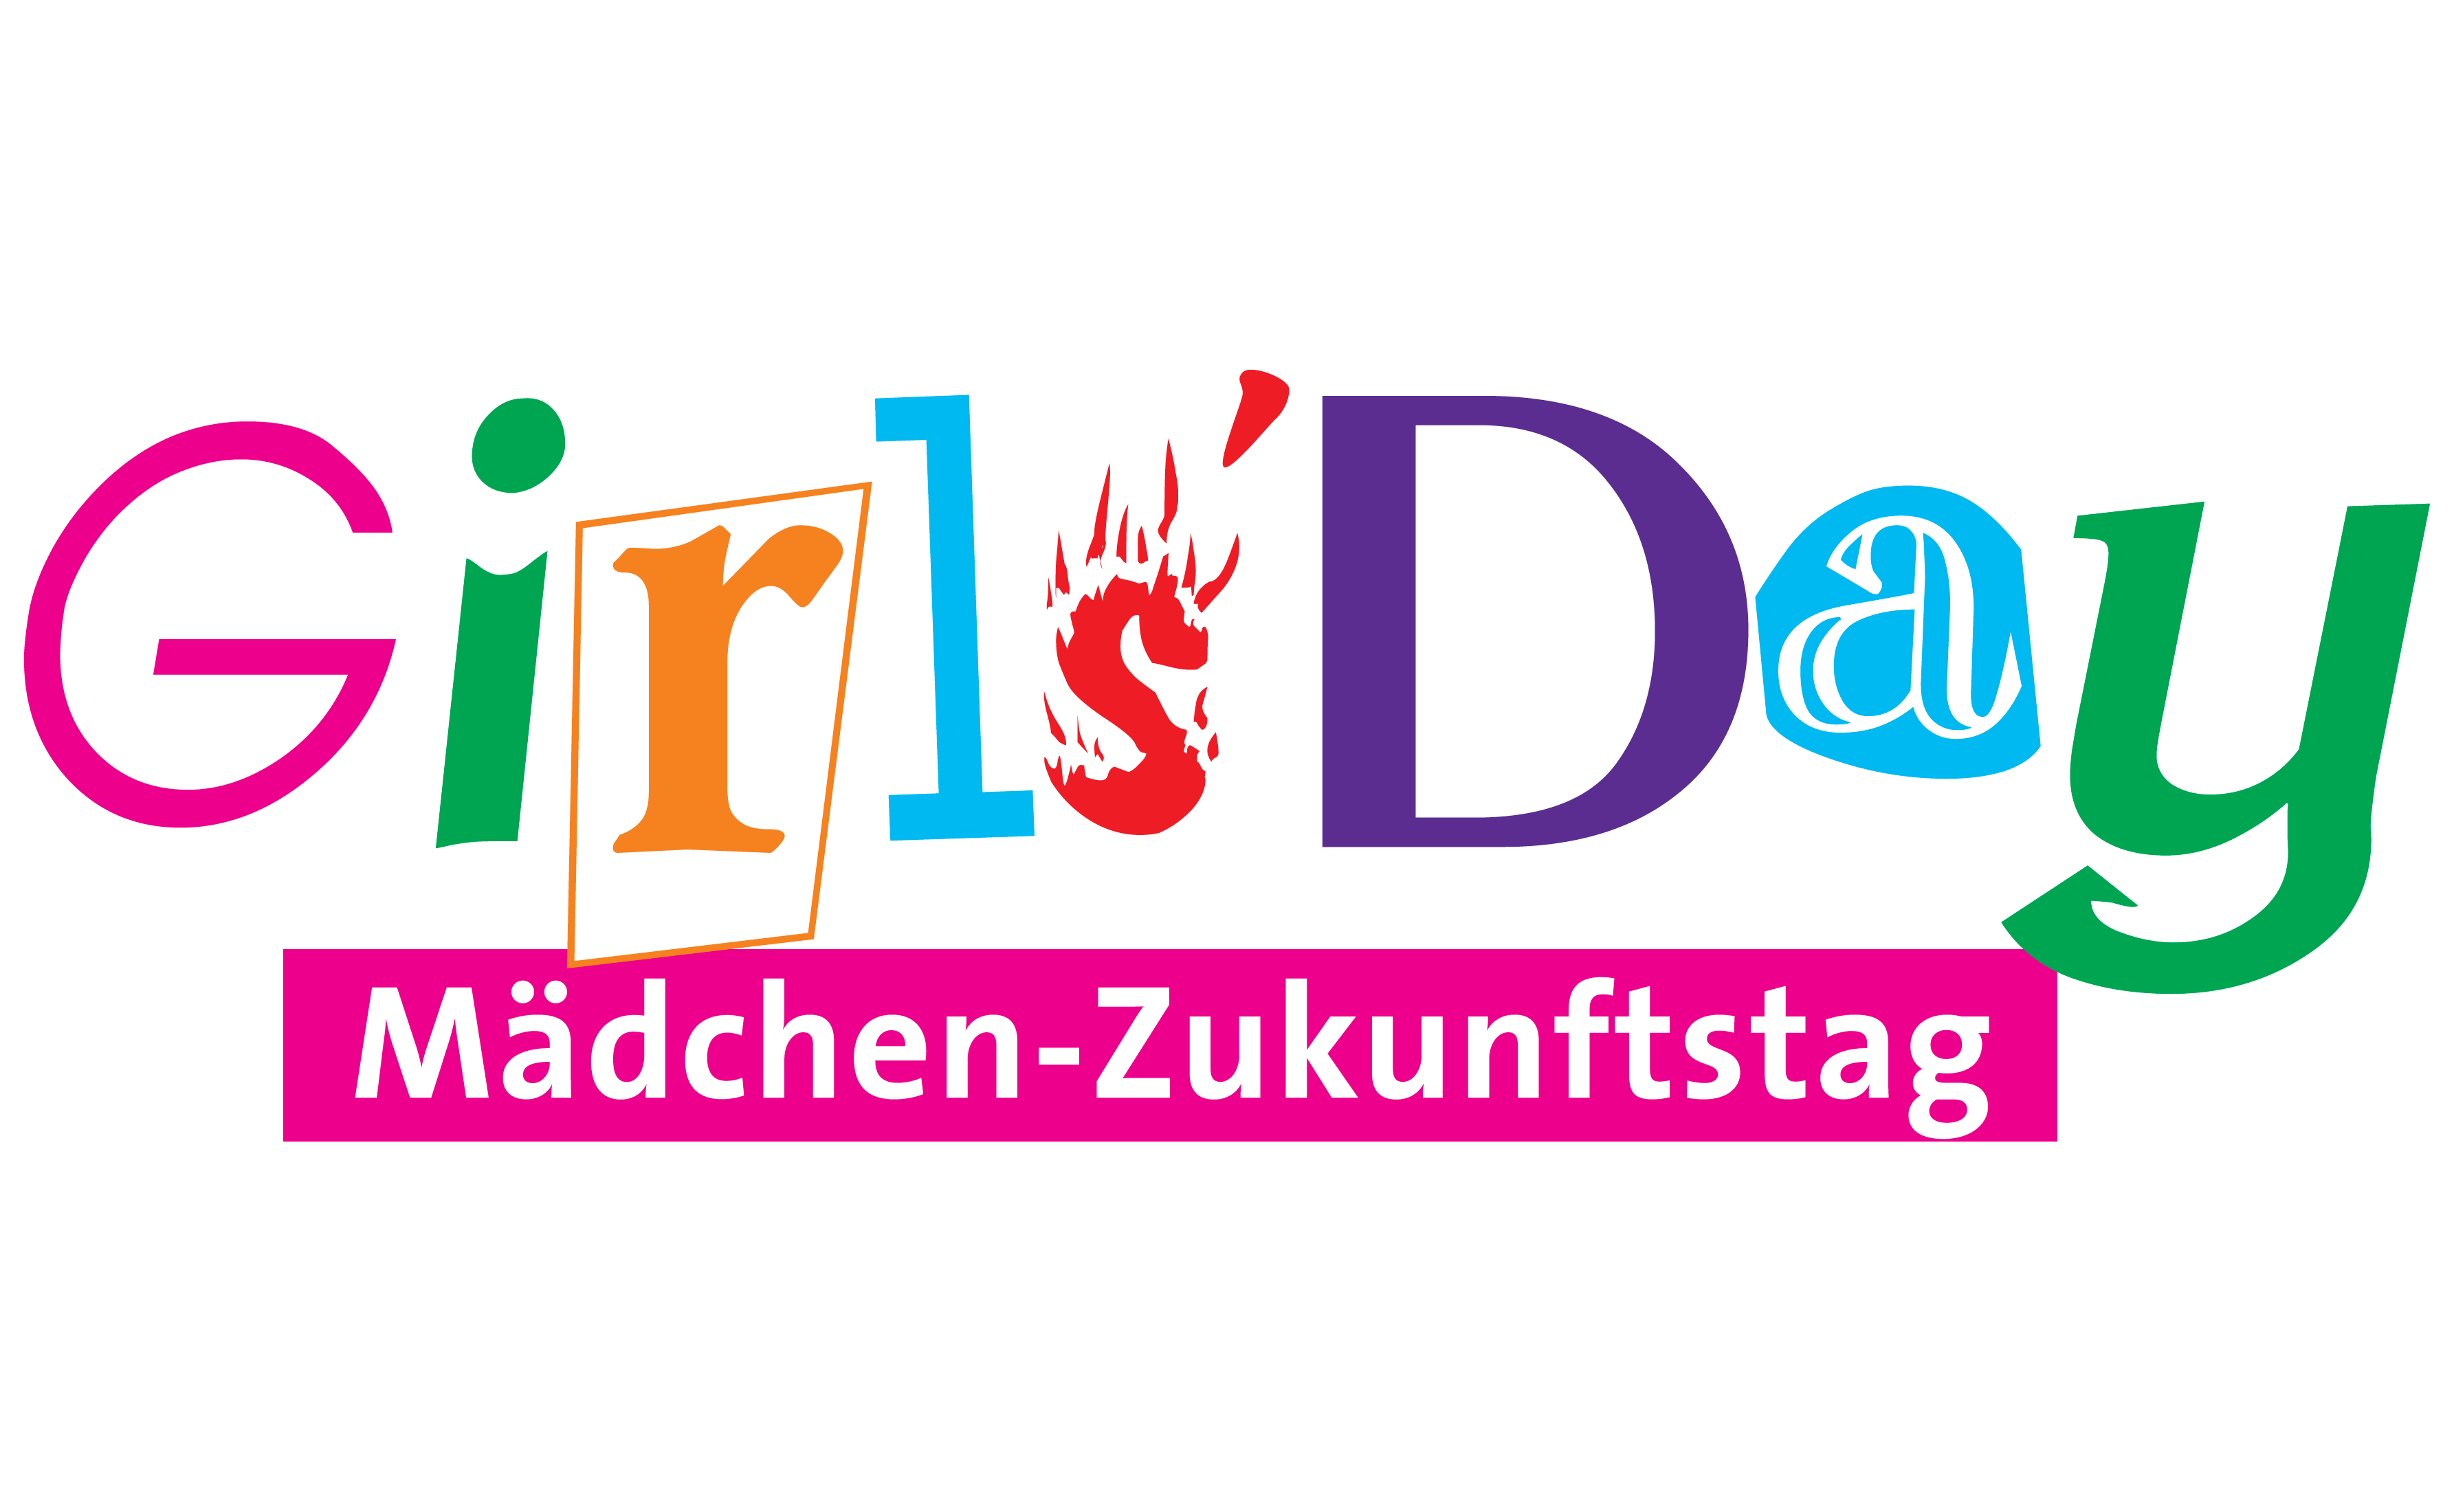

ESO participates in Germany’s Girls’ Day activities

ESO participates in Germany’s Girls’ Day activities, in which technology companies, universities and research organisations open their doors to female school students to give them an insight into scientific and technological professions and to encourage more of them to choose careers in STEM fields (Science, Technology, Engineering and Mathematics).

This is the Girls’ Day logo.

Credit: Girls' Day